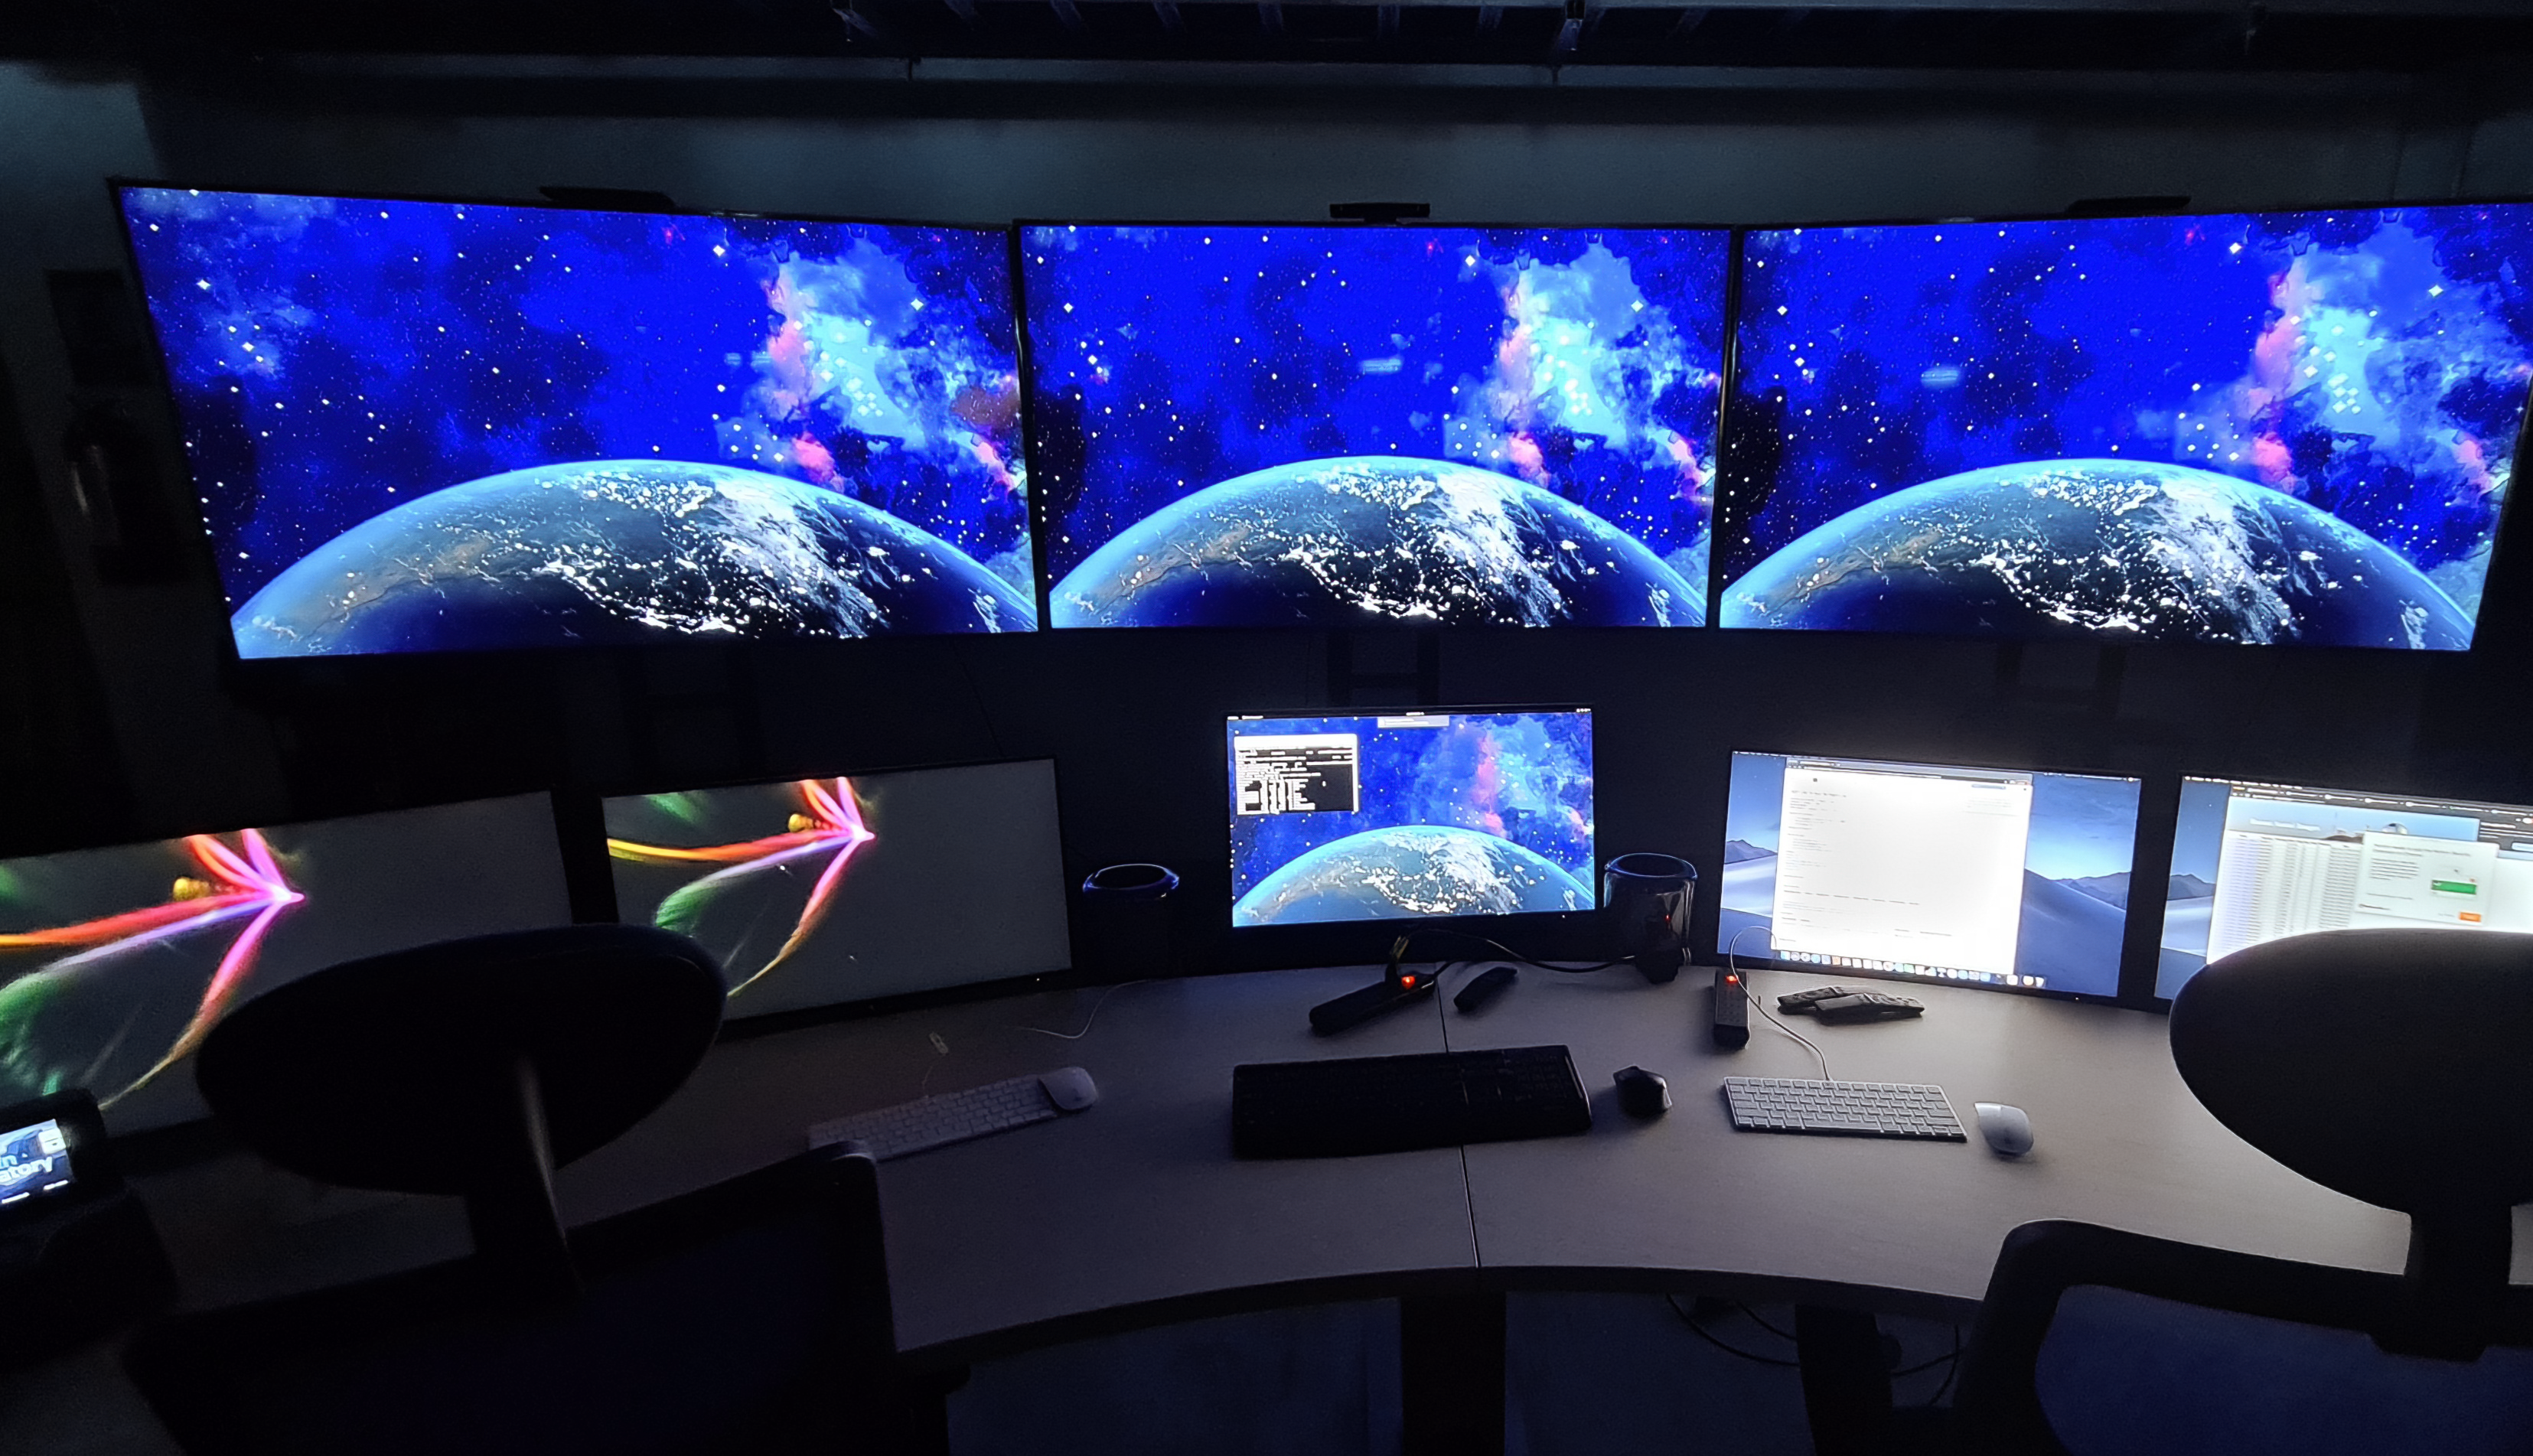

Rubin Control Room

Control room at the Vera C. Rubin Observatory Summit Facility

Credit: Rubin Obs/NSF/AURA